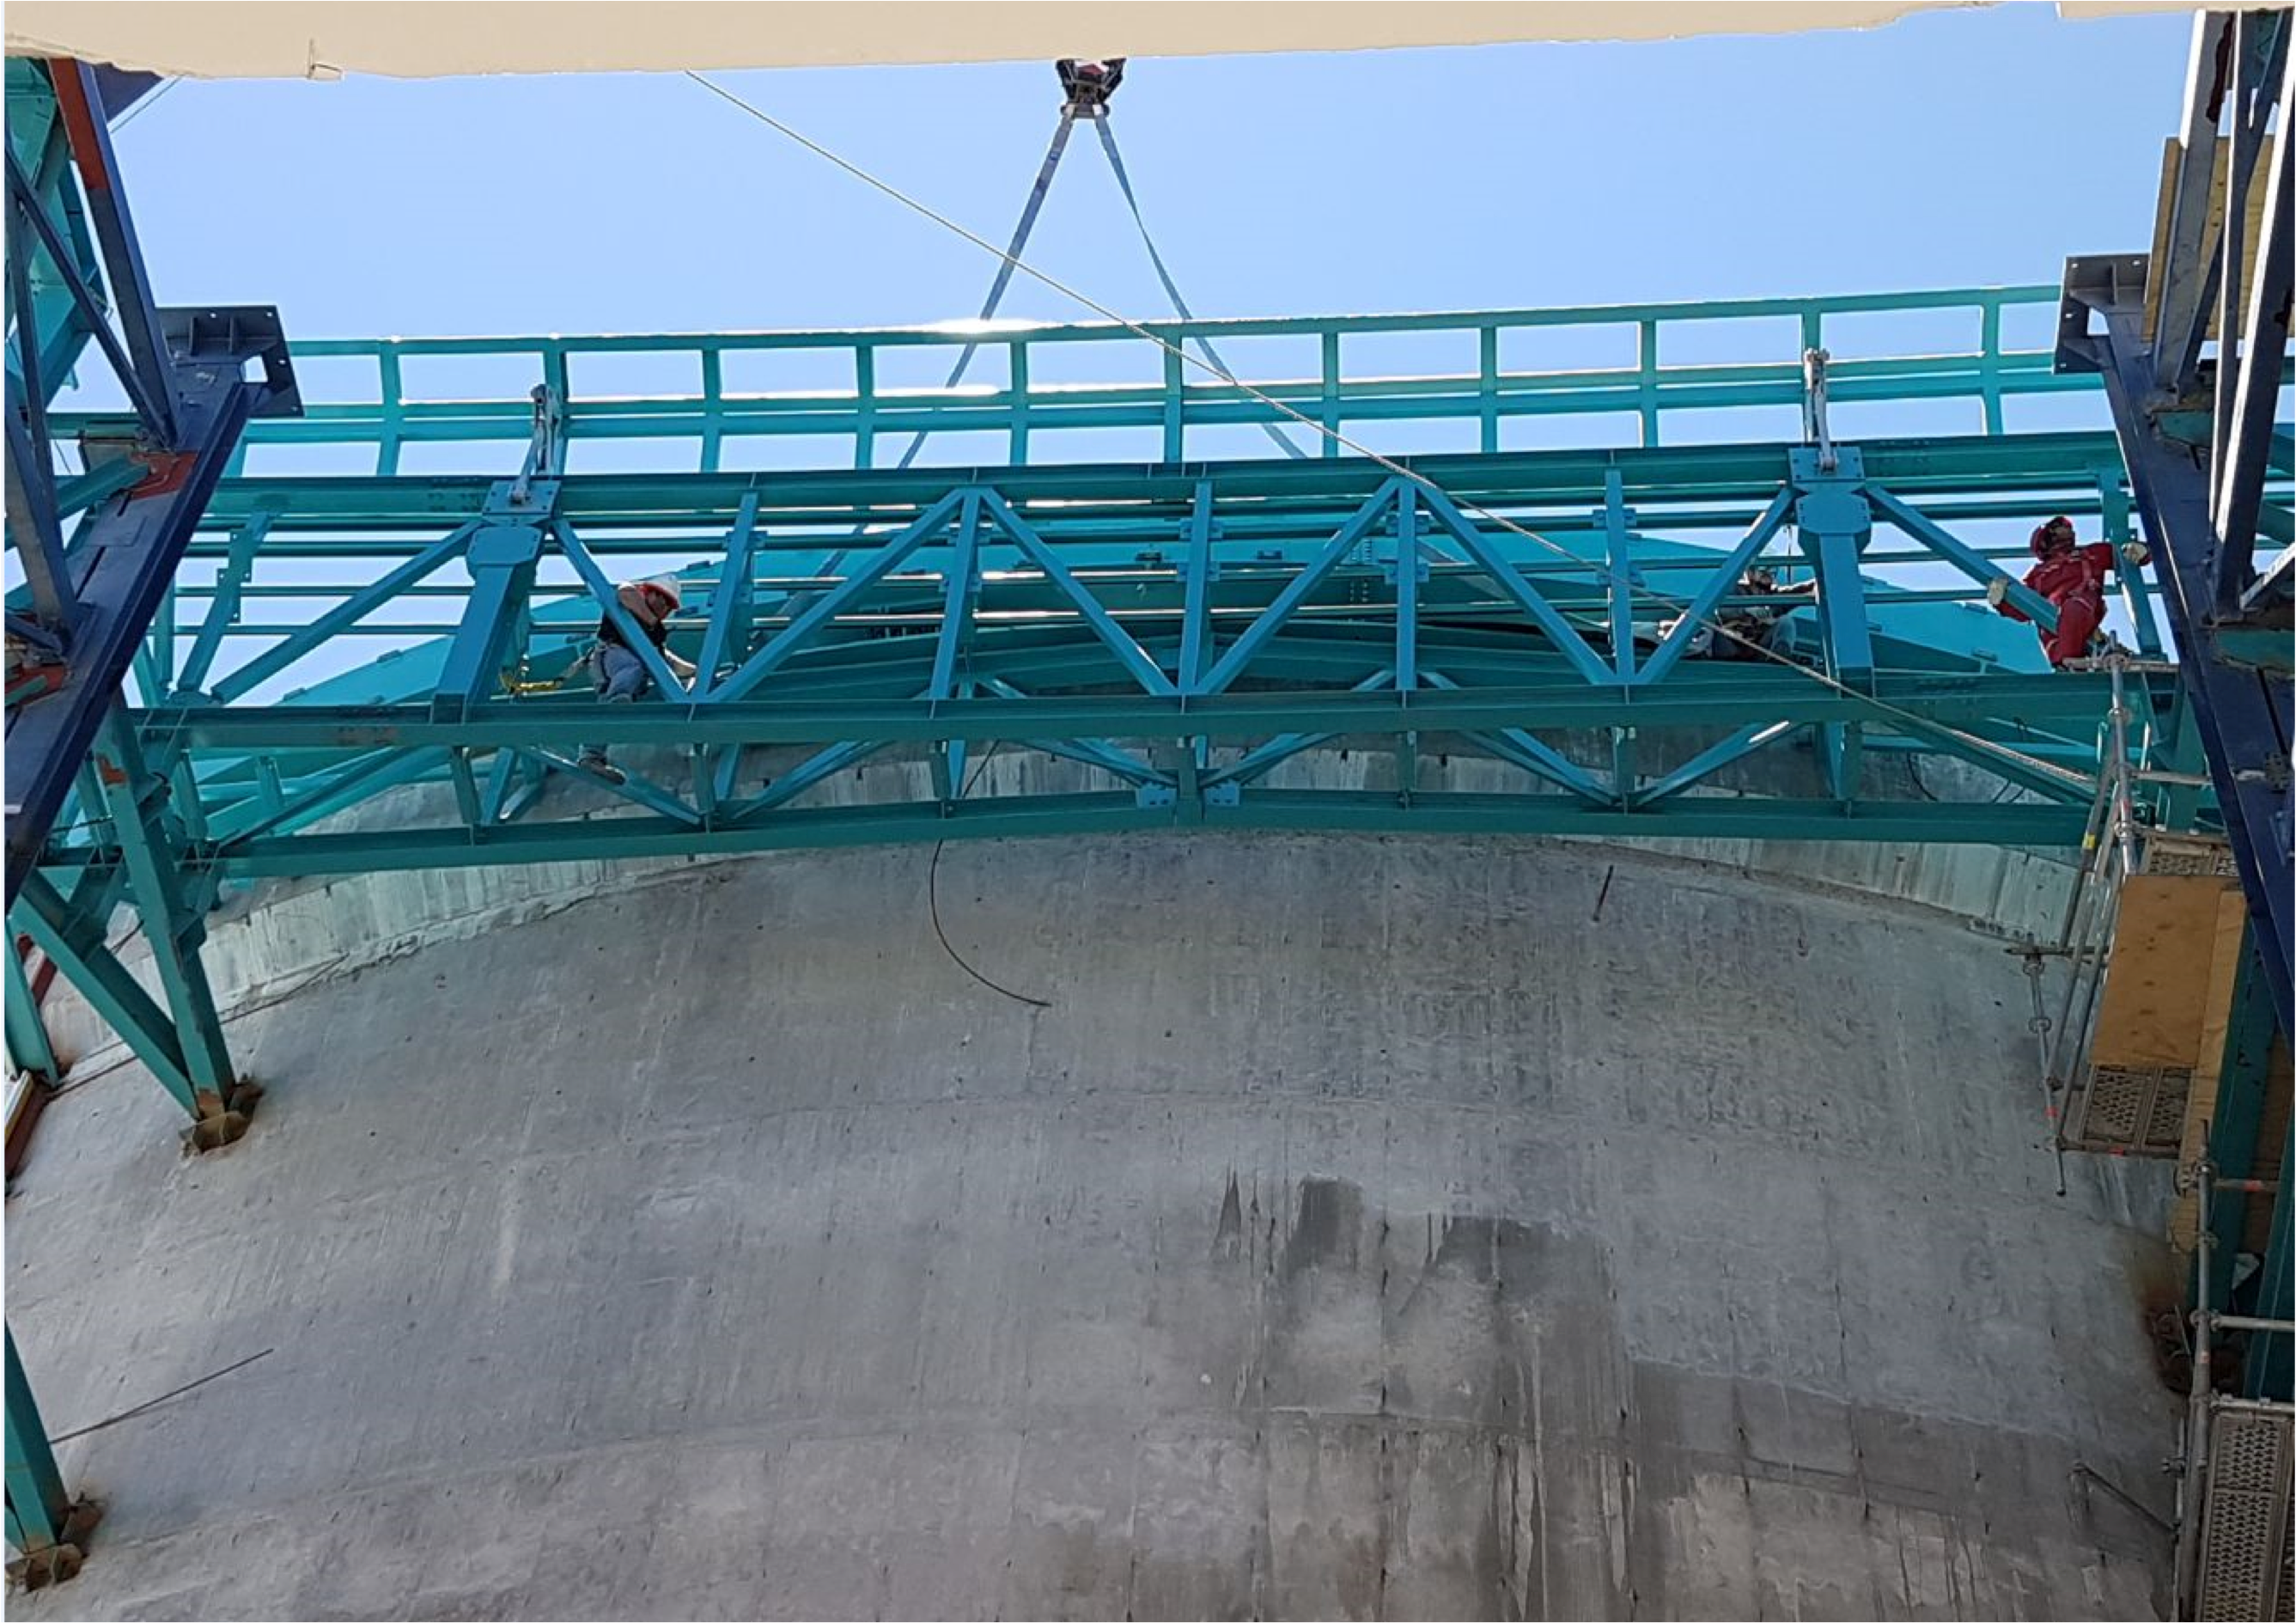

PFlow Power Lift

The LSST mirrors and camera are designed to be transported on carts, as complete subassemblies, from the telescope to the maintenance level within the summit facility during LSST's ten-year survey lifetime. The mirrors will be recoated approximately every two years and the camera clean room will be available to support maintenance and servicing. Because the maximum load (the M1M3 on its cart) will approach 75 tons, and the equipment must move up and down 27-meters, a custom, robust lifting mechanism is required. PFlow Industries (link is external) has built a unique 11-meter square Vertical Platform Lift for LSST, and today on Cerro Pachón the folding-edge structure for its movable roof was successfully installed. The folding edge is positioned at the top of the lift tower, and it swings back to allow passage of the lift carriage when the platform lift is called up to the telescope floor. The movable roof, which is pushed up by the lift carriage, minimizes the overall height of the lift structure and aides in airflow over the building. When the lift is not in use, the roof is securely latched down to the building and the folding edge to meet weather protection and seismic requirements. The folding edge structure, itself weighing nine tons, was safely and precisely installed in a single day to minimize interference with the ongoing adjacent assembly of the Dome.

Credit: Rubin Observatory/NSF/AURA